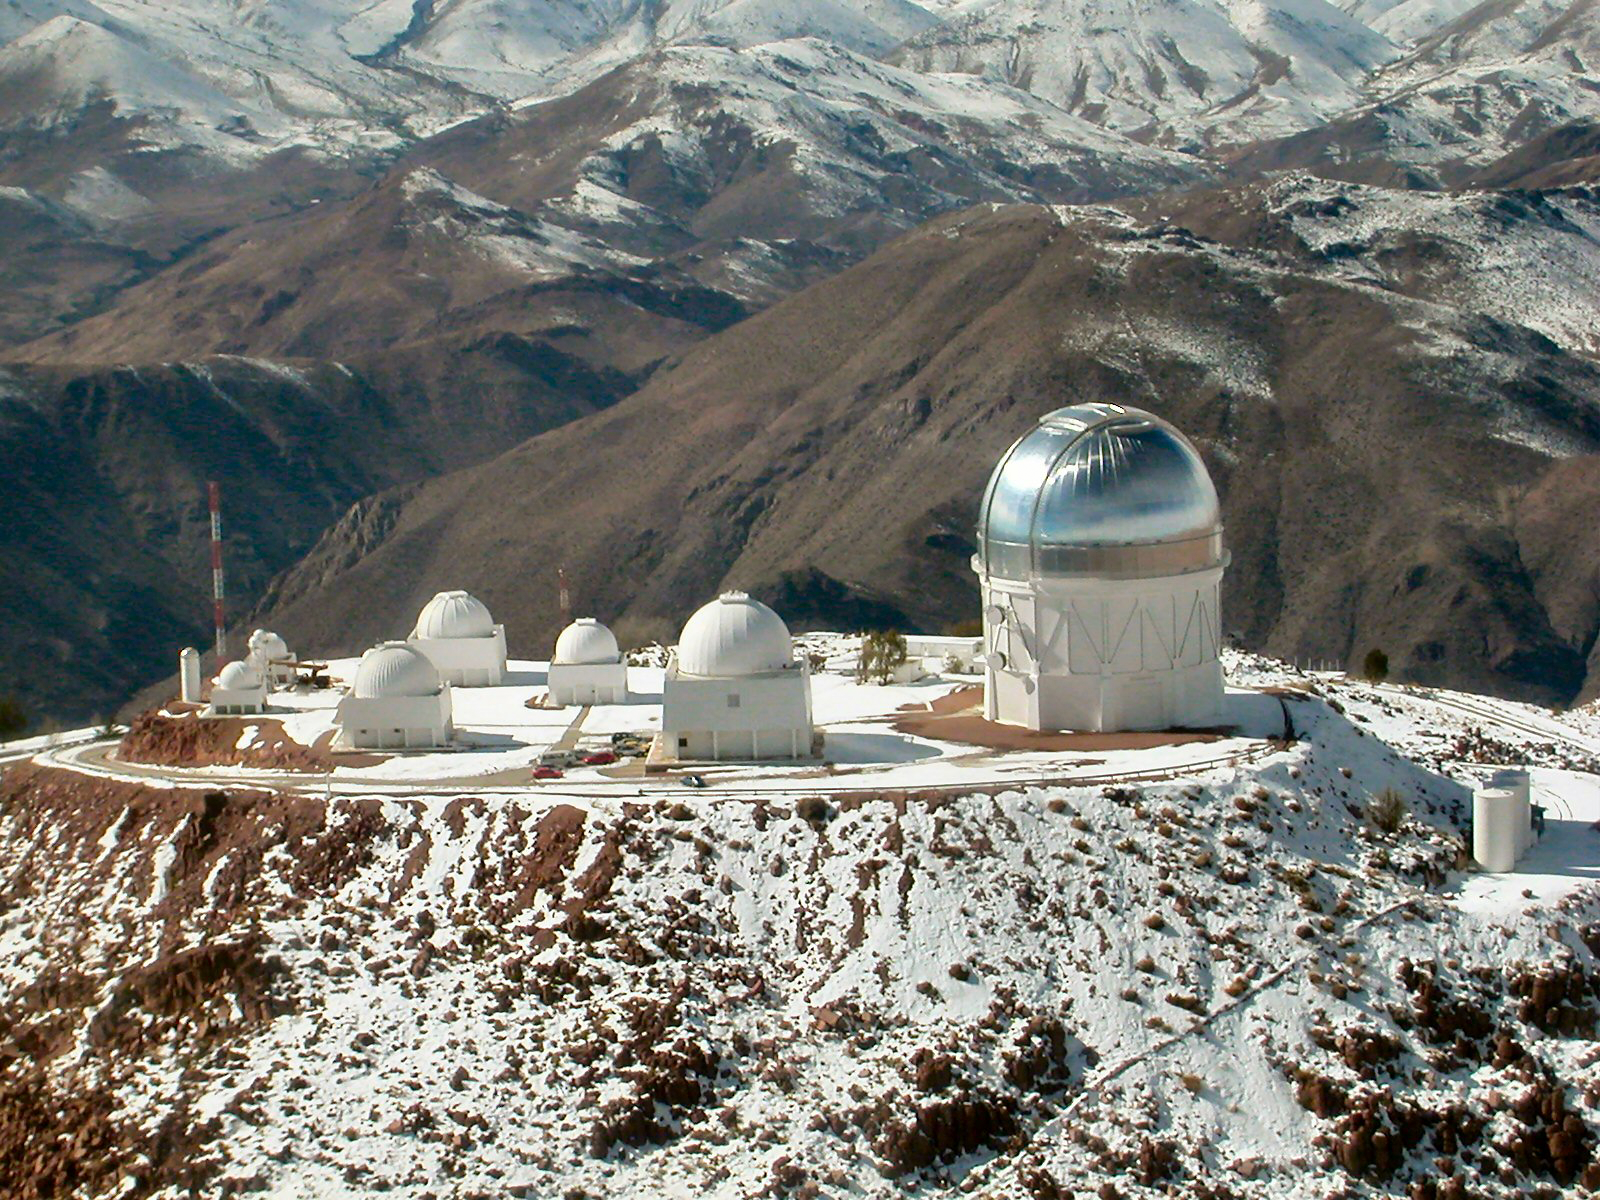

CTIO in Snow

Cerro Tololo Inter-American Observatory in snow

Credit: CTIO/NOIRLab/NSF/AURA